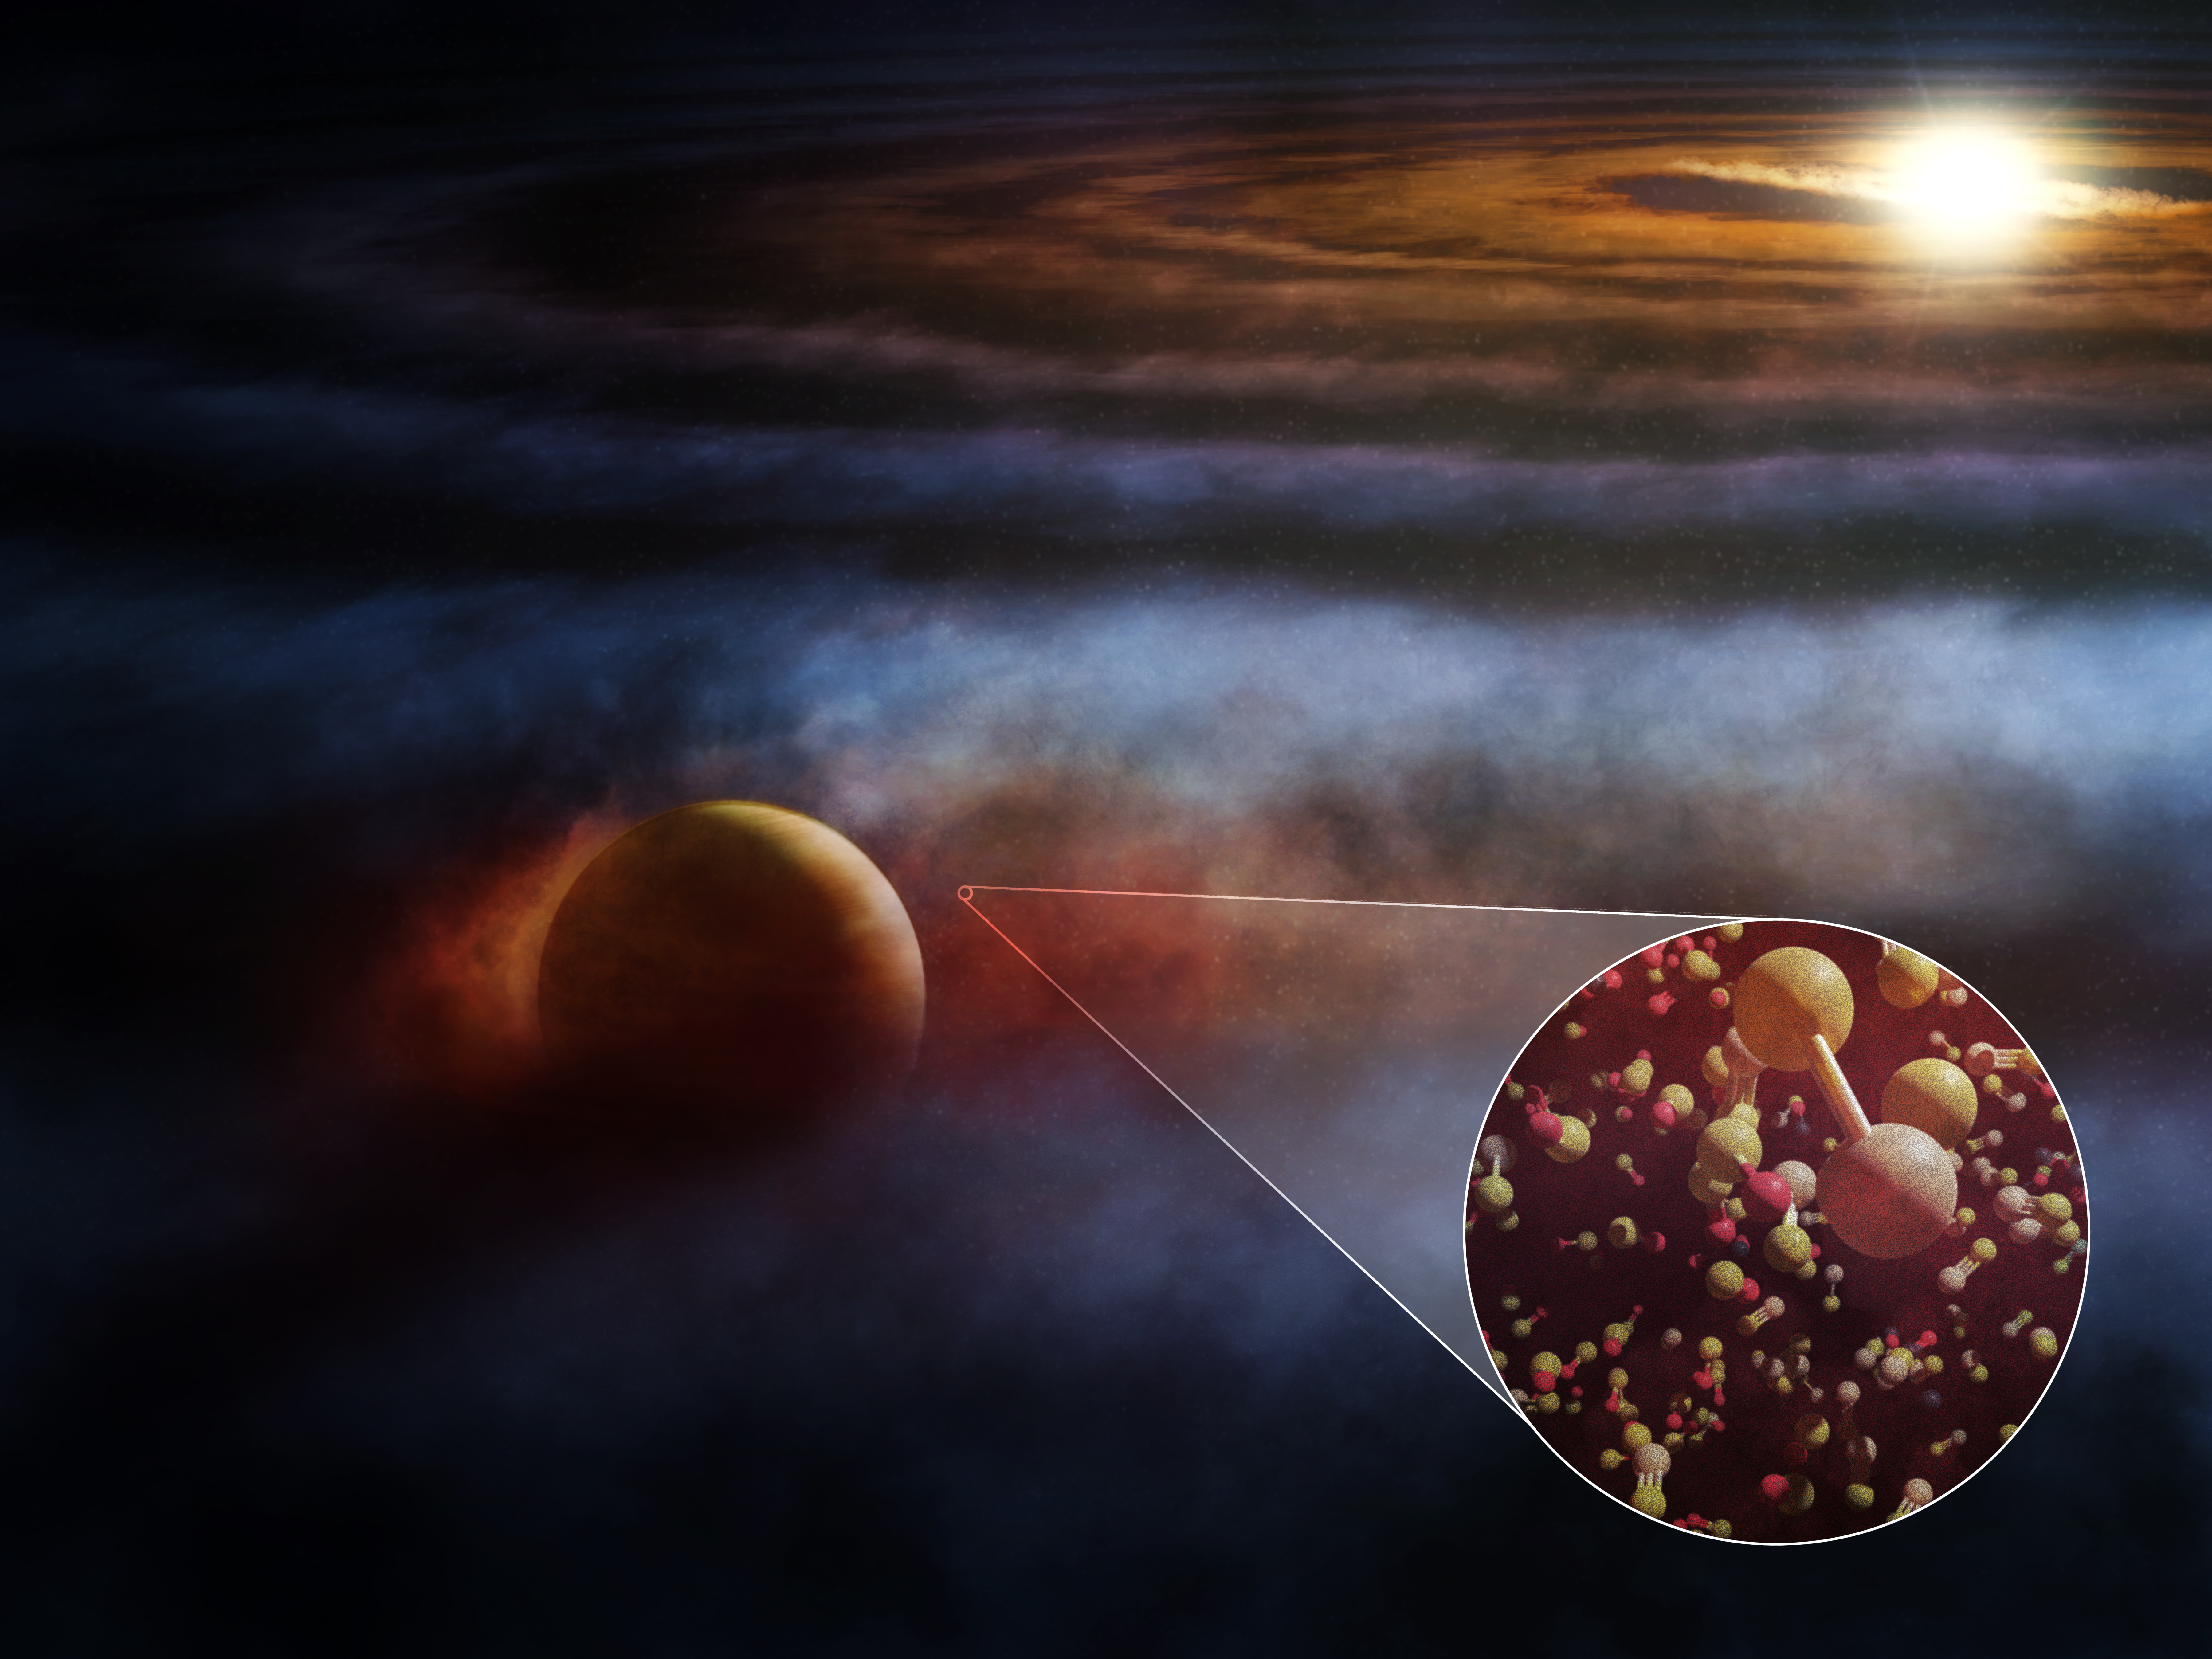

SO and SiS Emission Tracing an Embedded Planet and Compact 12CO

Located in the constellation Sagittarius, the young star HD 169142 is host to a giant protoplanet embedded within its dusty, gas-rich protoplanetary disk. This artist’s conception shows the Jupiter-like planet interacting with and heating nearby molecular gas, driving outflows seen in several emission lines, including those from shock-tracing molecules like SO and SiS, and the commonly seen 12CO and 13CO. [Not to scale.

Credit: ALMA (ESO/NAOJ/NRAO), M. Weiss (NRAO/AUI/NSF)